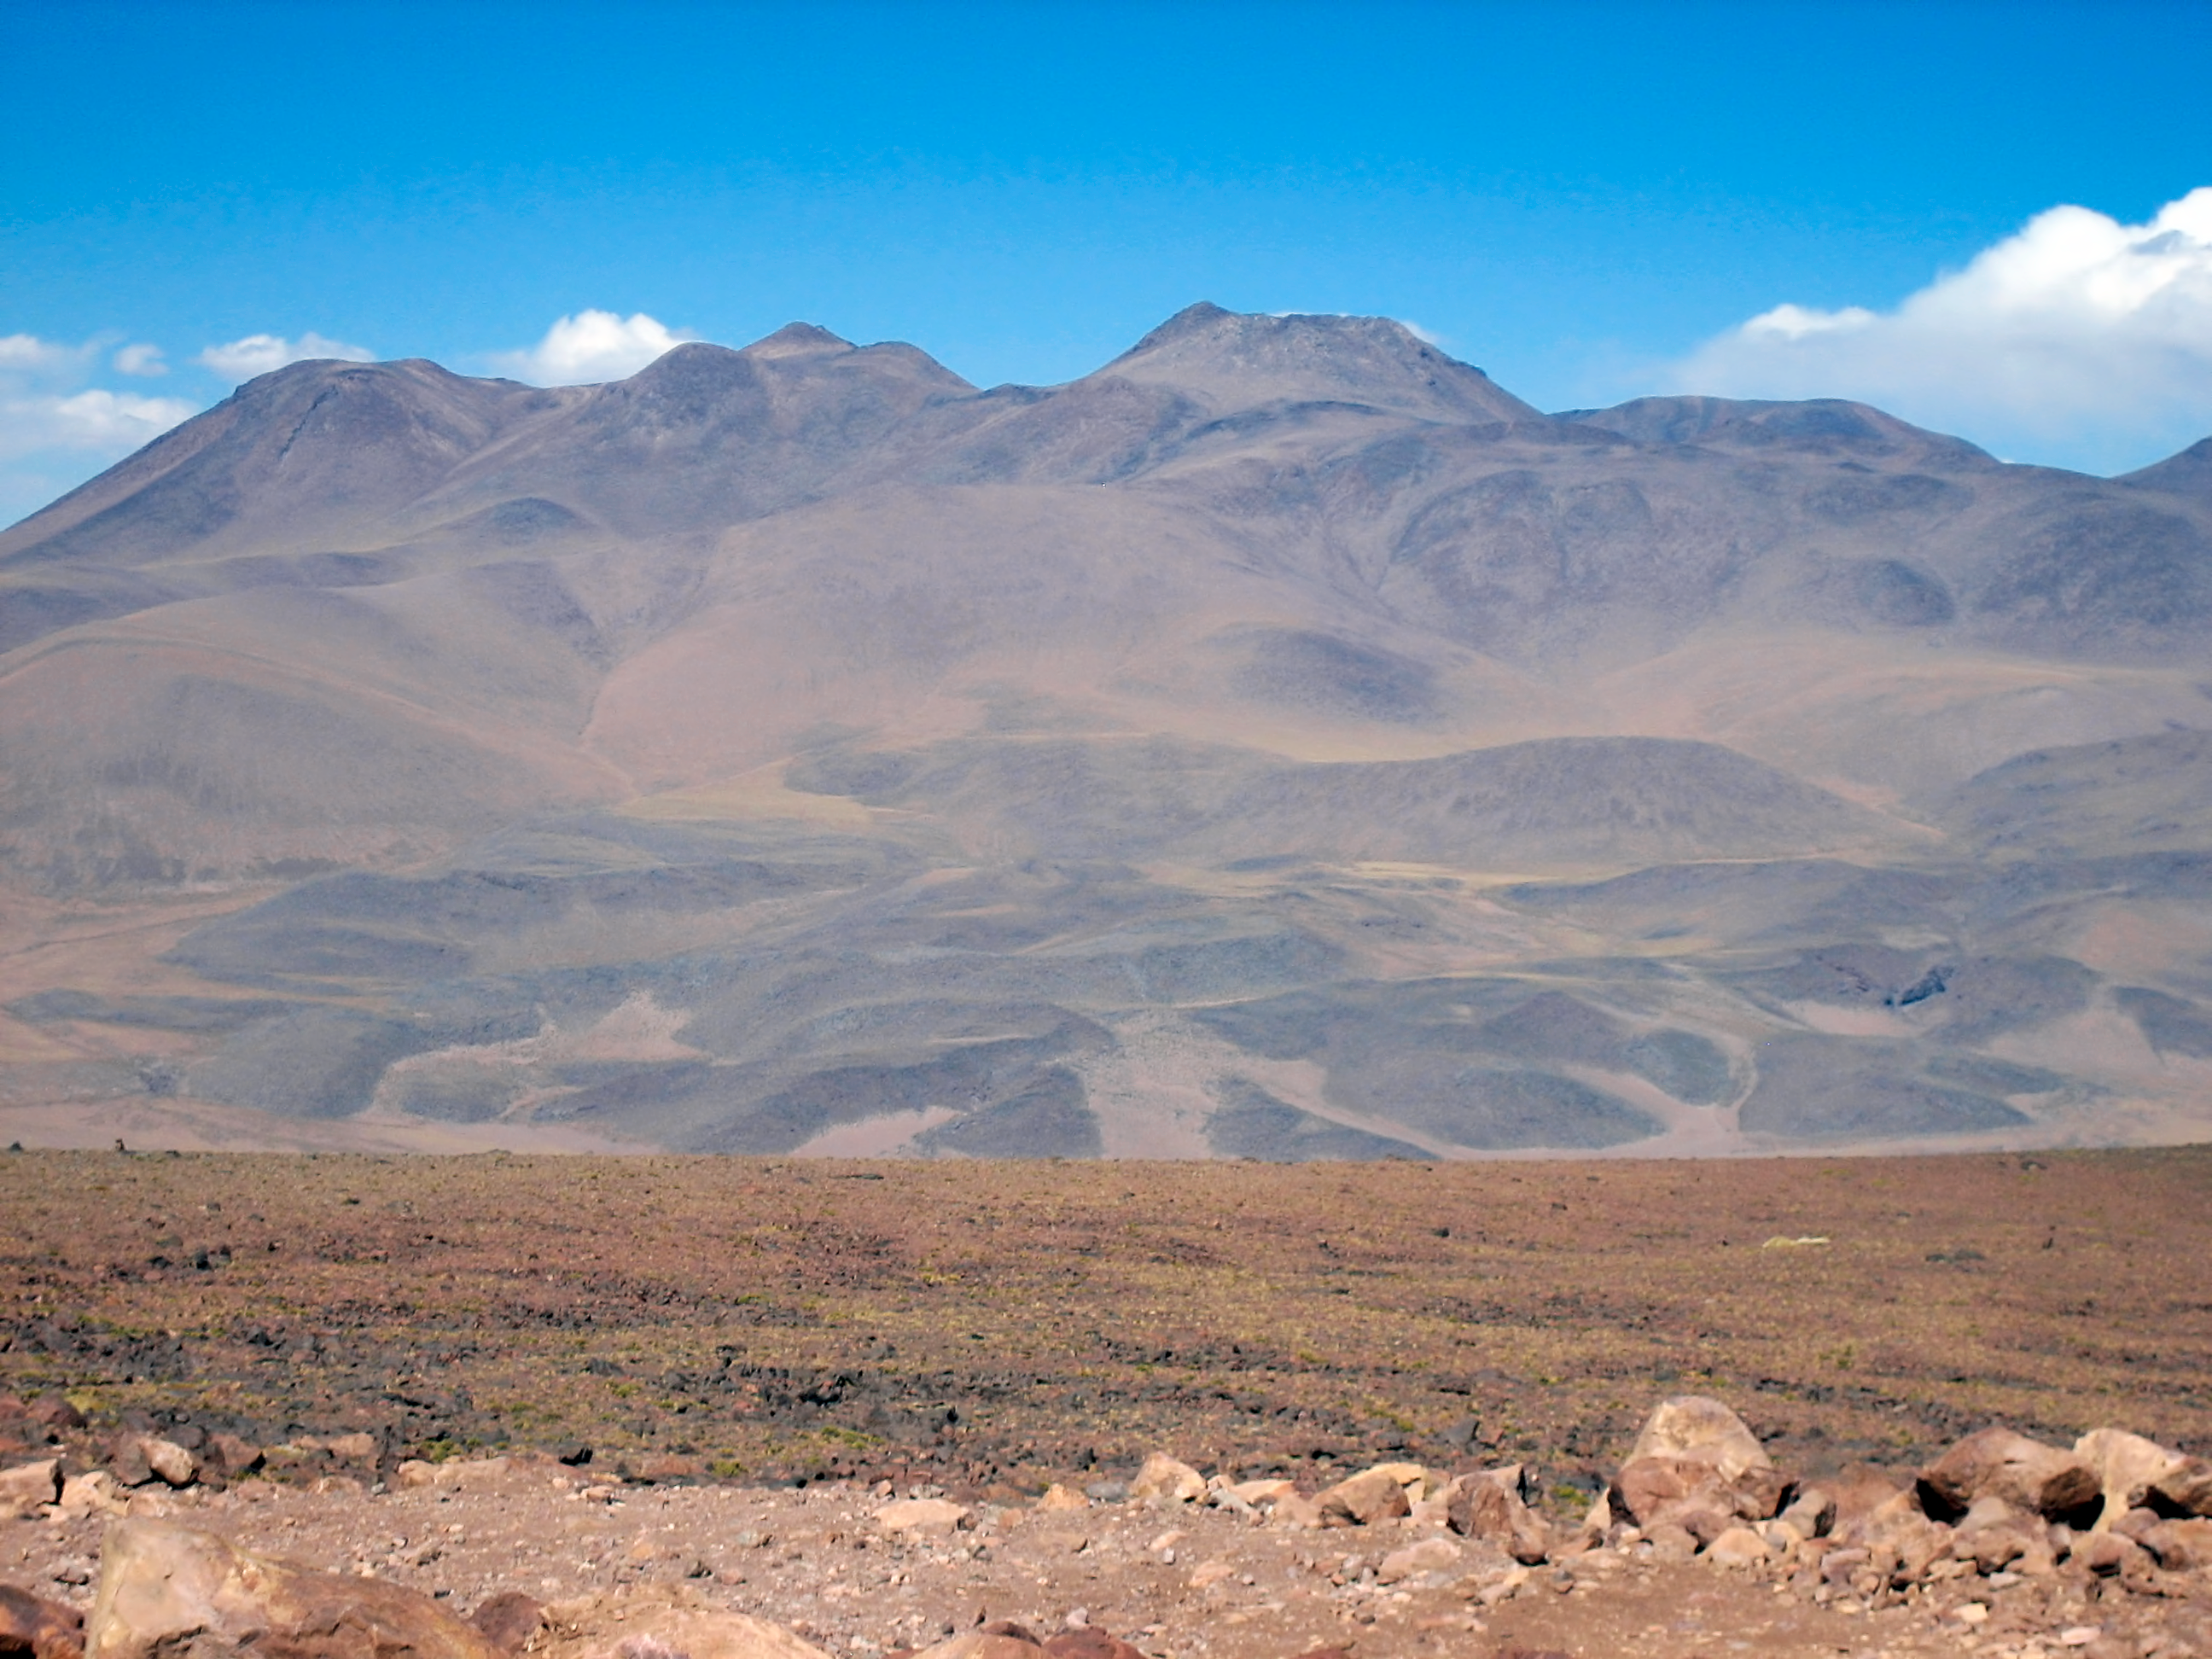

Cerro Tolonchar

The Extremely Large Telescope (ELT) programme office has studied half a dozen potential sites for the future ELT observatory, which, with its 40-metre-class diameter, will be the world’s biggest eye on the sky. Various aspects need to be considered in the site selection process. Parameters taken into account are not restricted to ‘sky quality’, but include more general scientific aspects, as well as parameters essential for construction and operations (e.g. accessibility, water and power supply, political stability etc.).

The above picture shows Cerro Tolonchar, a site located in Chile. It is on the ELT Site Selection Advisory Committee's final short list for the recommended site.

Credit: ESO